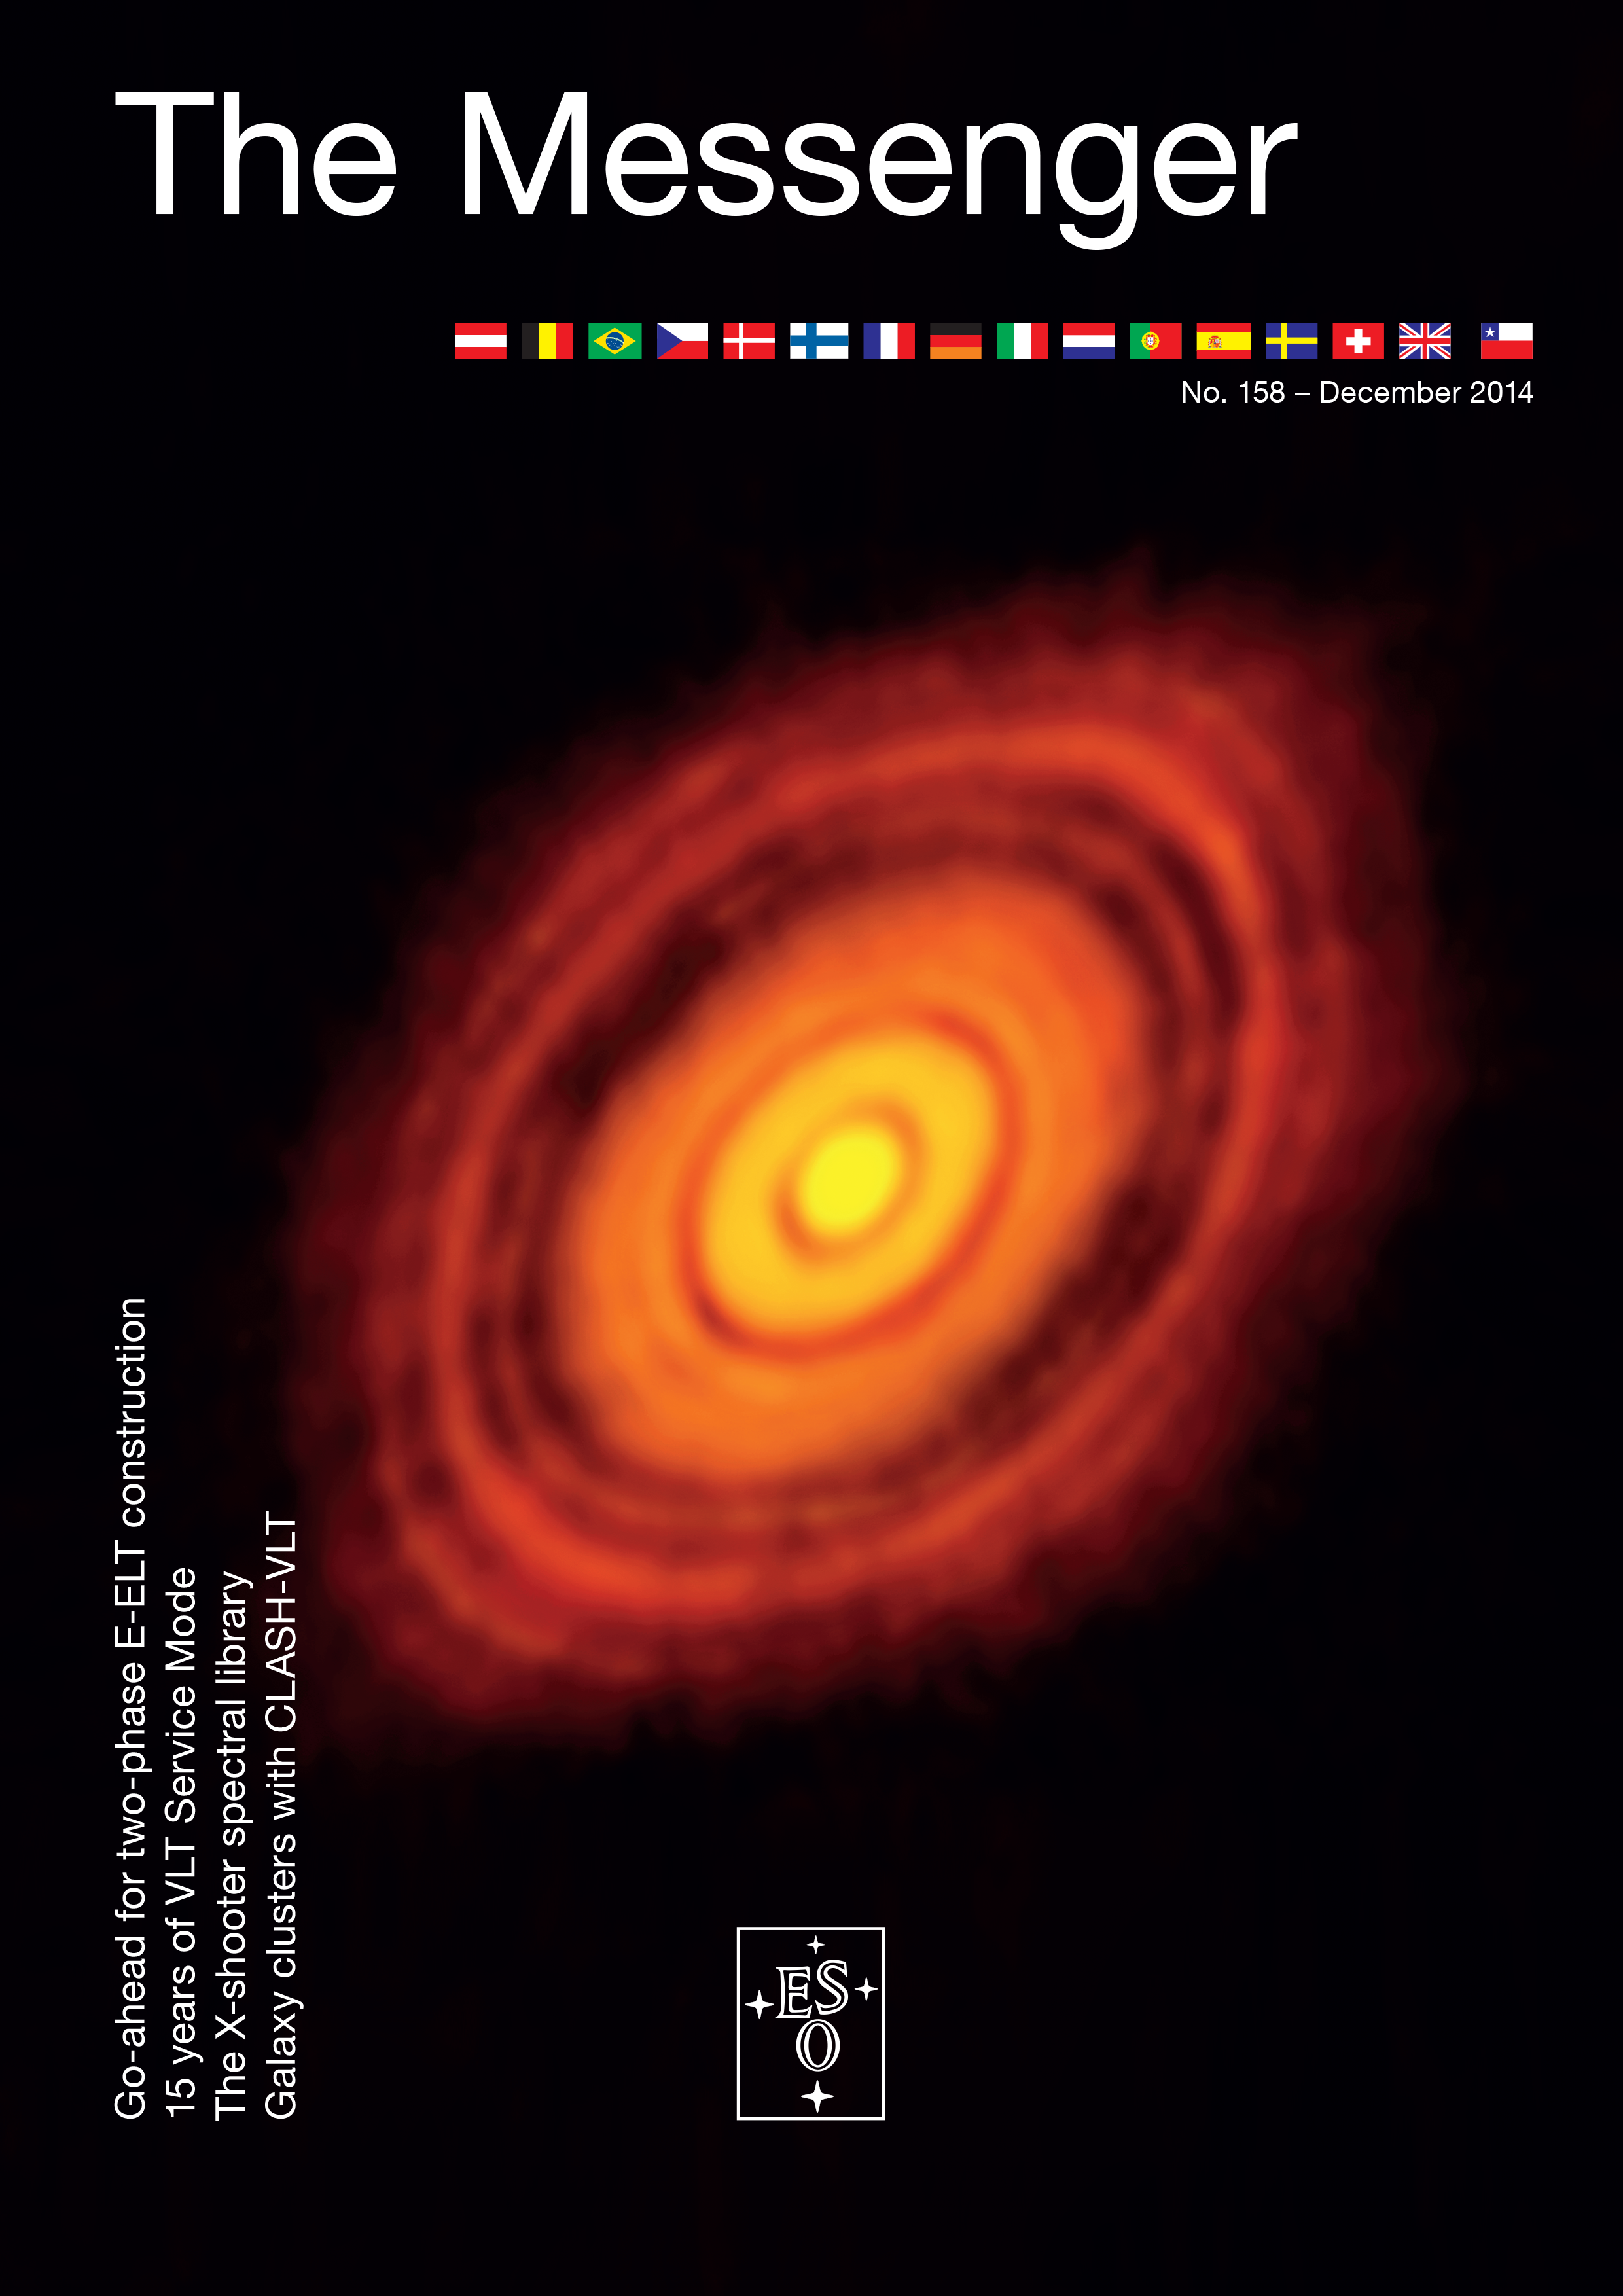

Cover of The Messenger No. 158

Cover of The Messenger 158

Credit: ESO